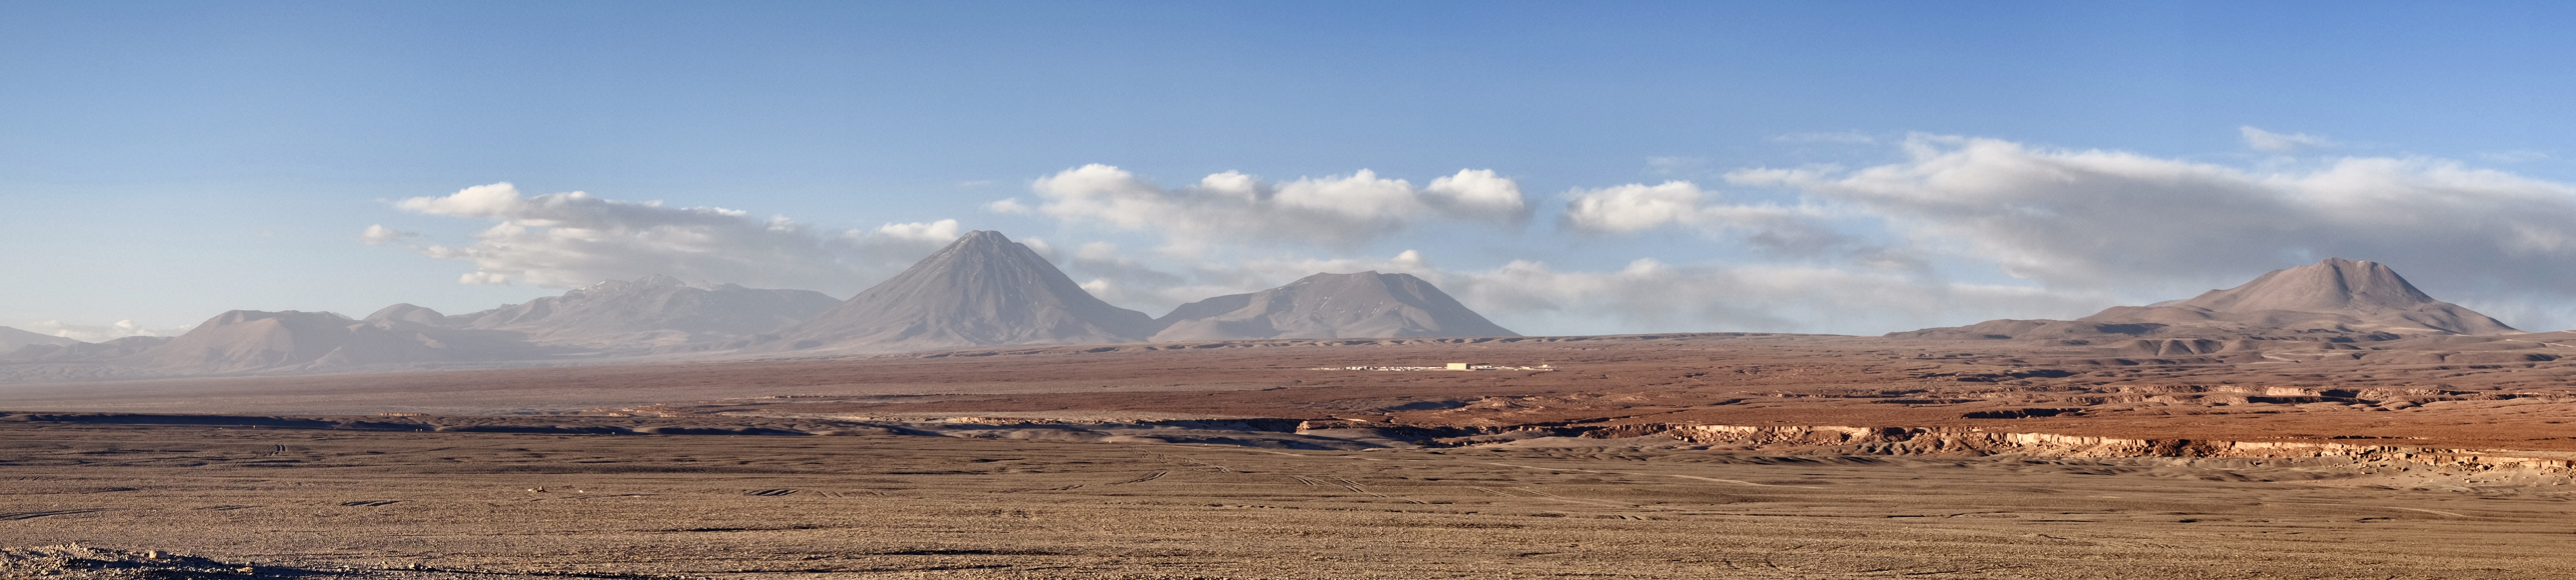

The ALMA OSF

The ALMA OSF as seen from Tambillo (in the Atacama Saltflat on the way to Toconao).

Credit: Ralph Bennett - ALMA (ESO/NAOJ/NRAO)